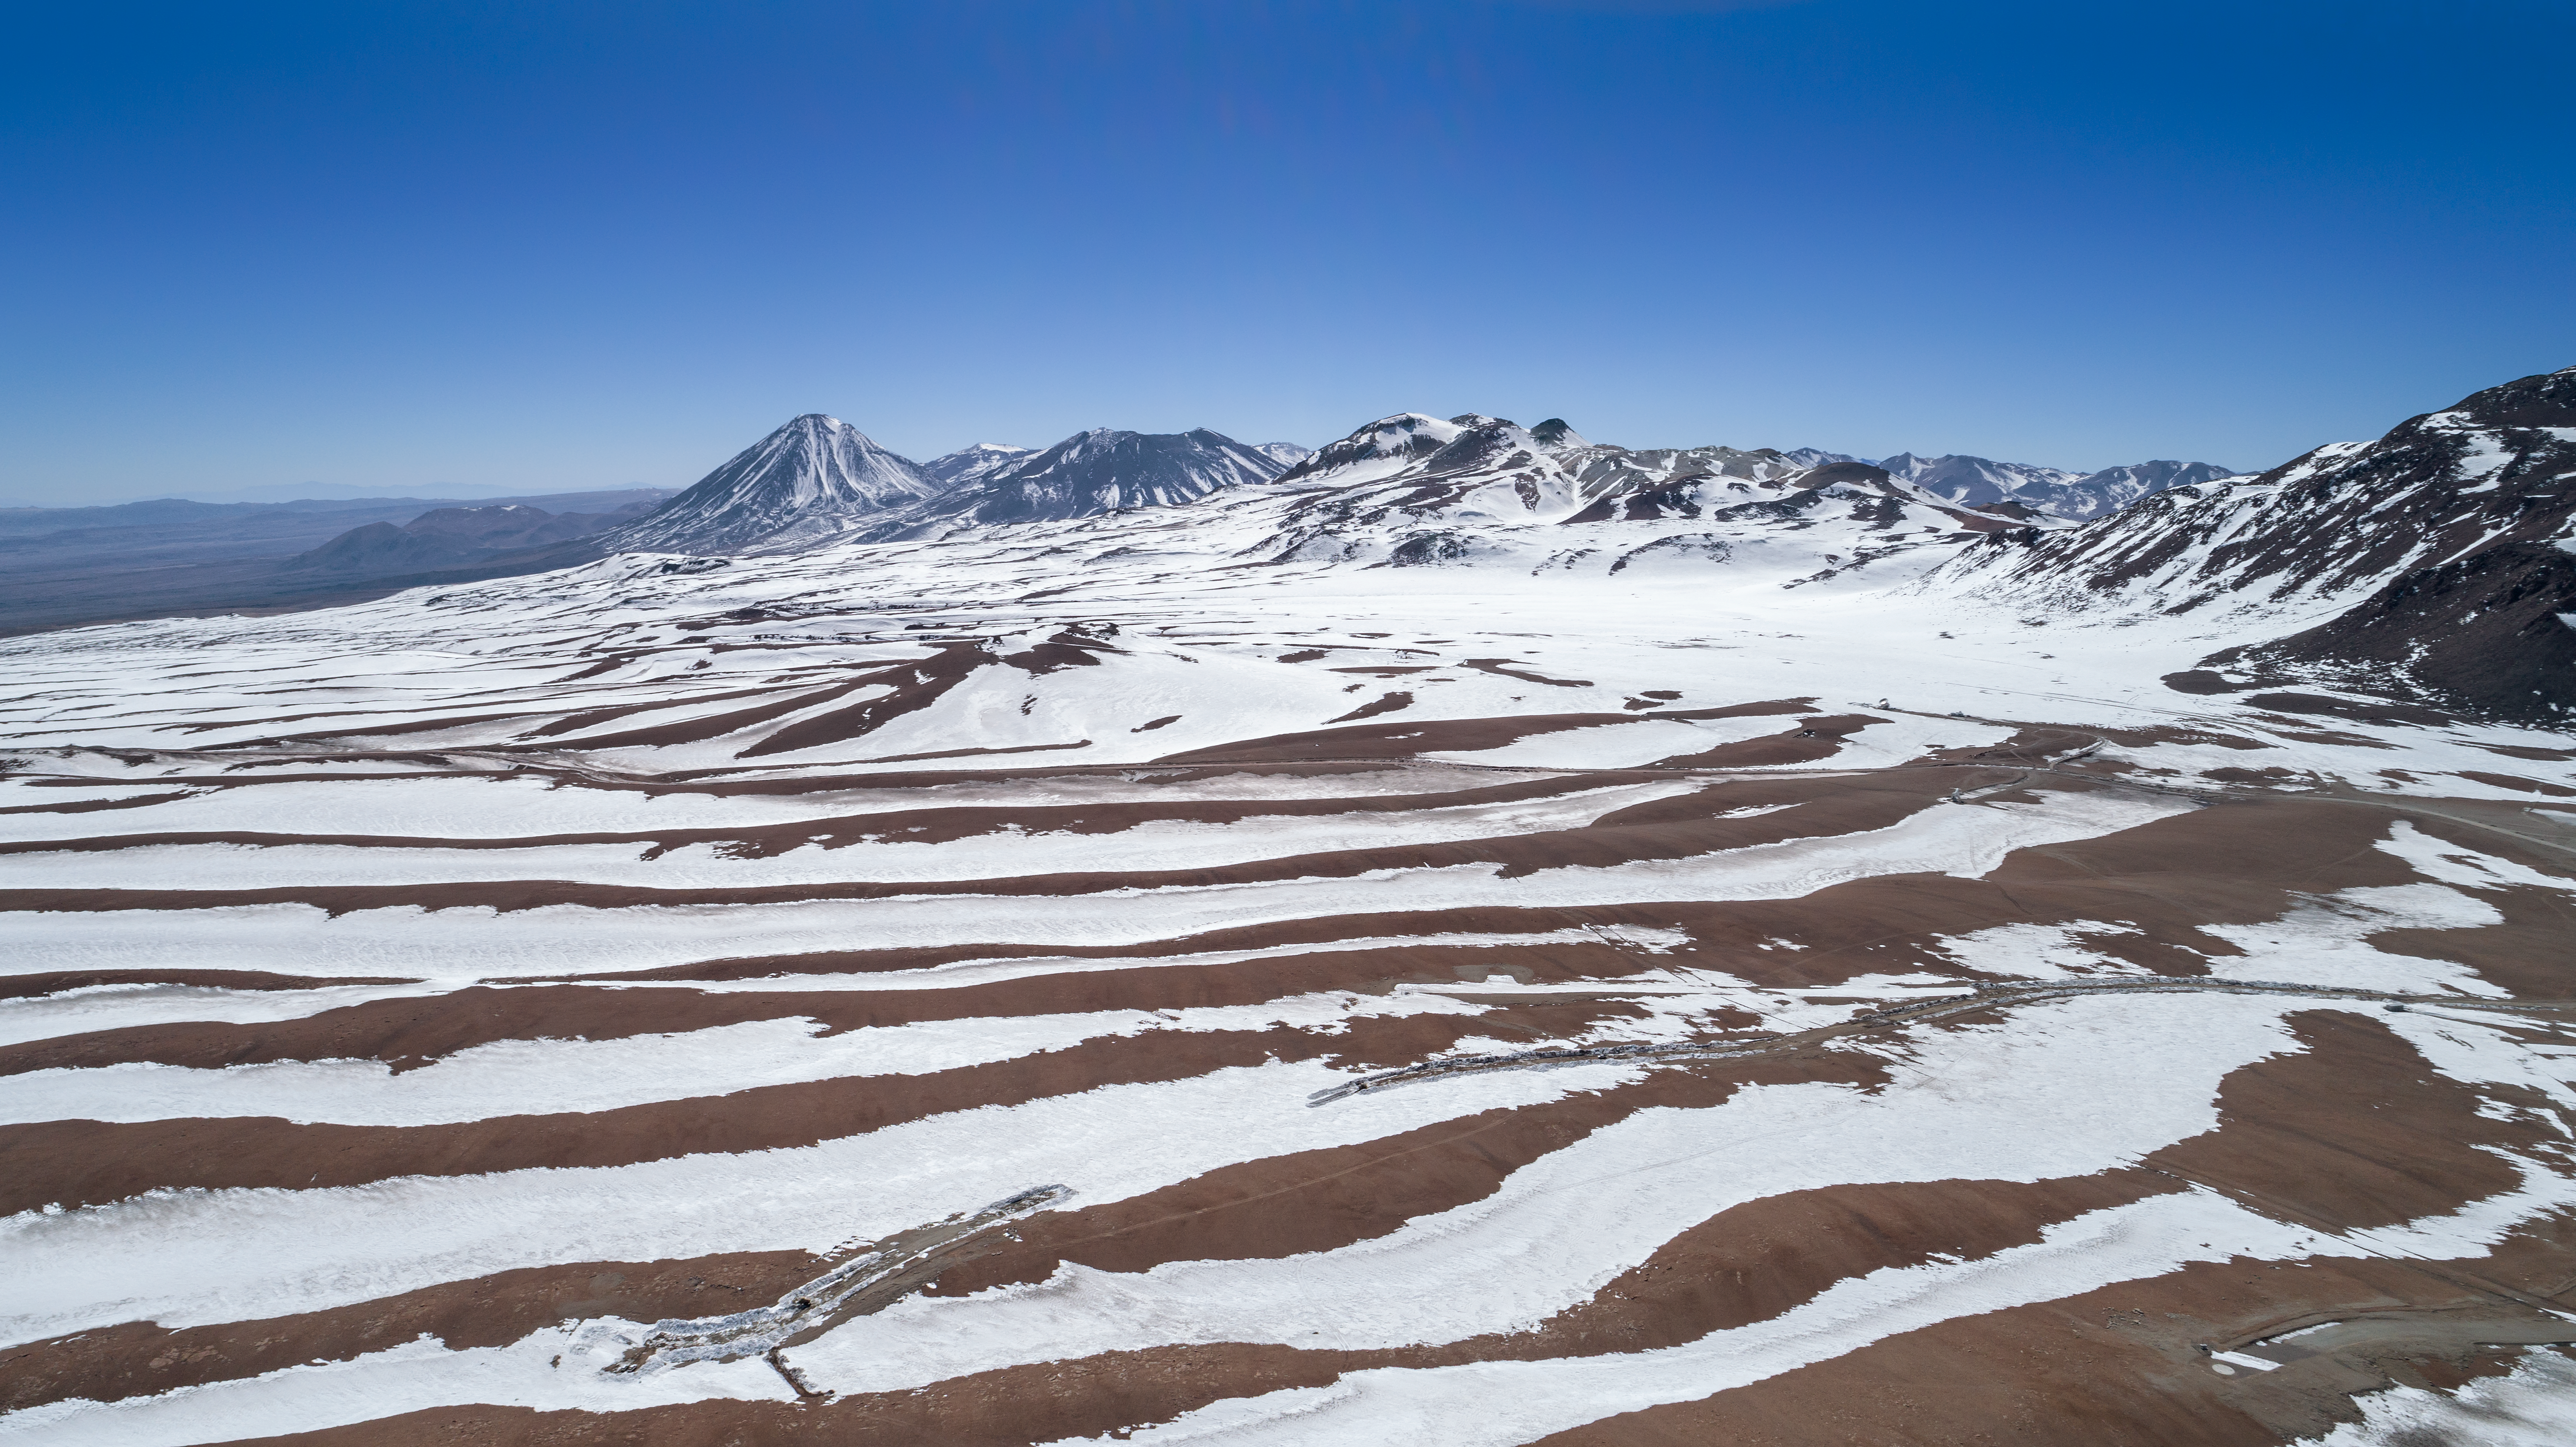

Snow streaked sand at Chajnantor

Snow streaks the beautiful landscape of the Chajnantor plateau, around 5000 meters above sea level in Chile's Atacama desert.

Credit: ALMA (ESO/NAOJ/NRAO)